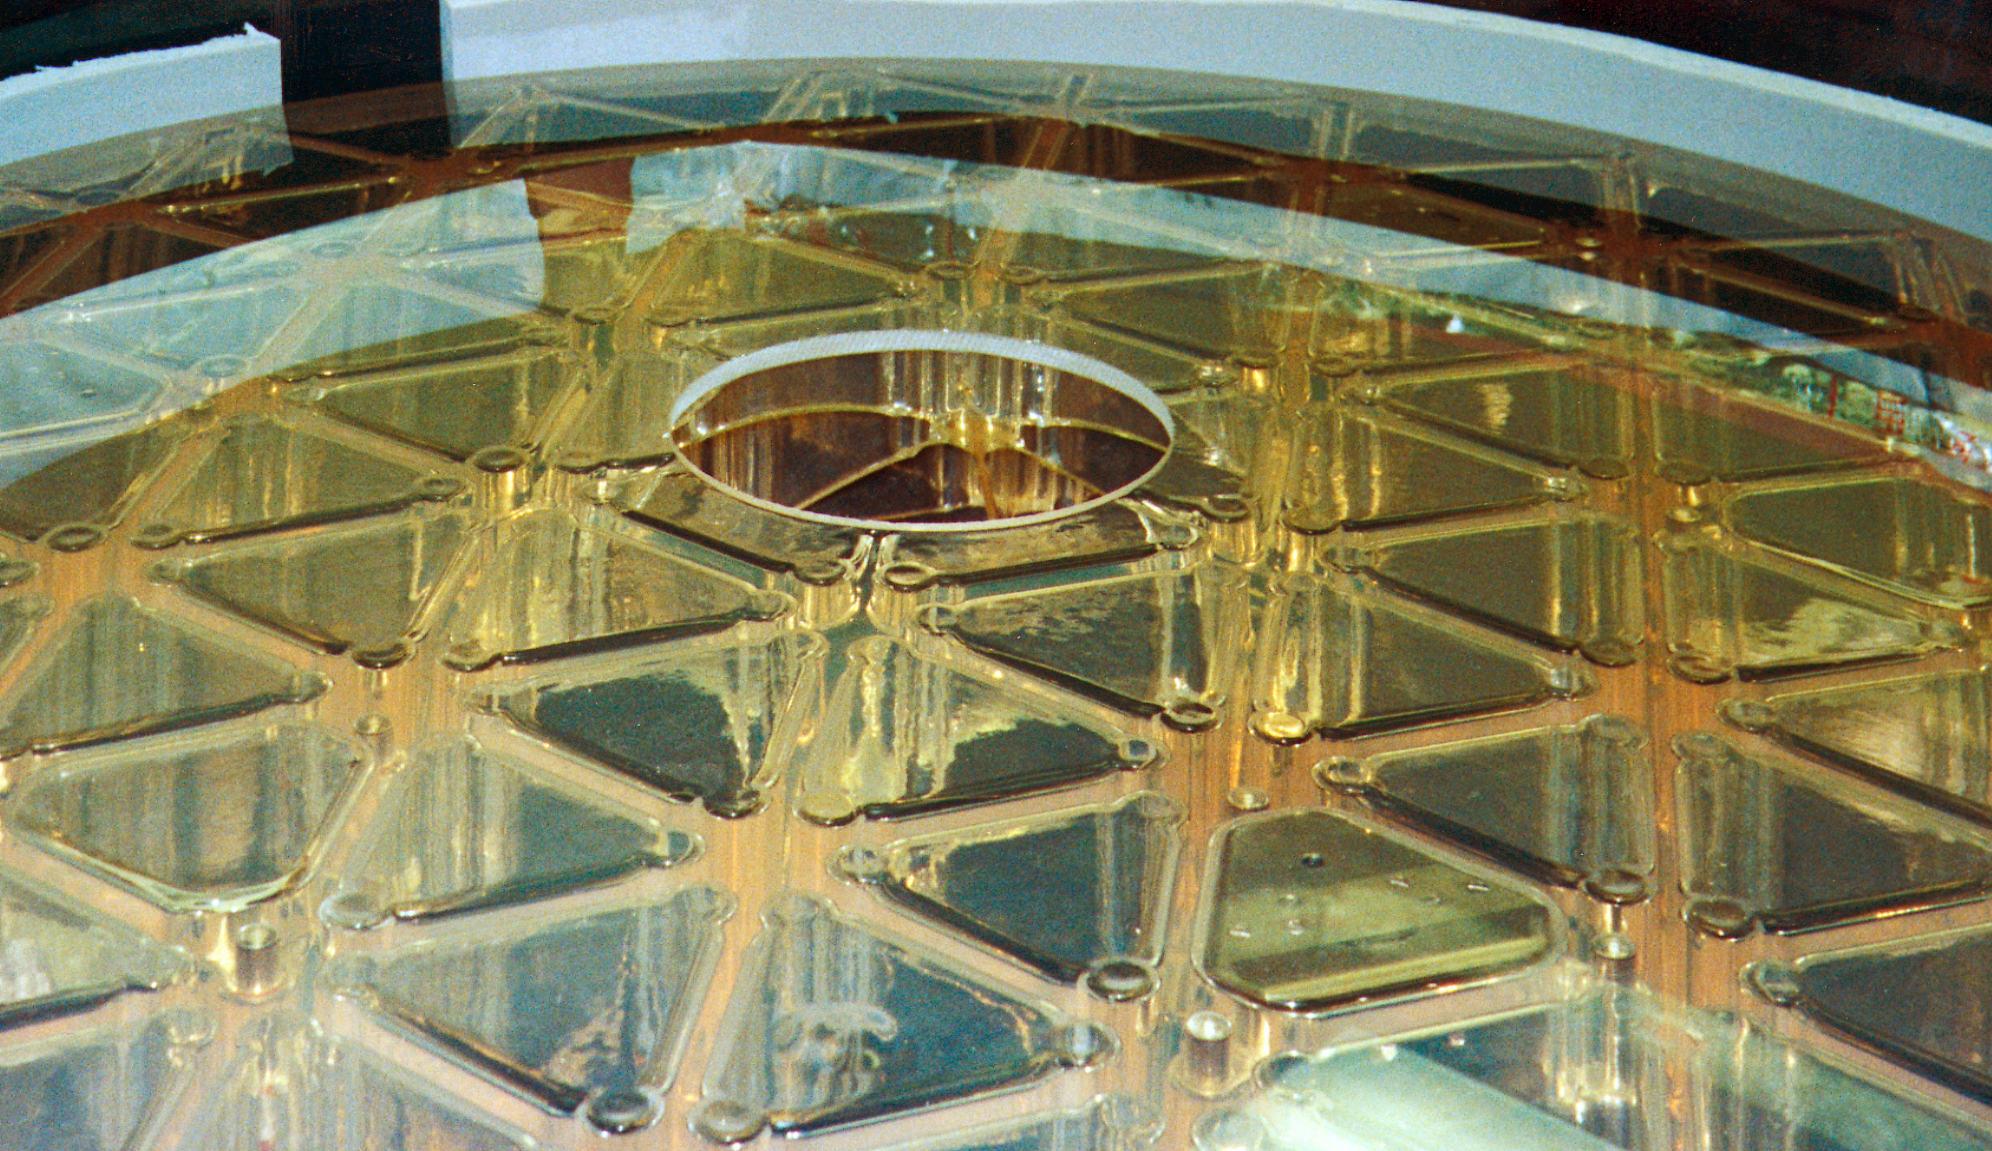

Gemini North secondary

A close-up look at the secondary mirror for the northern Gemini 8-meter telescope, after its arrival in Hilo, Hawaii.

Credit: NOIRLab/NSF/AURA/